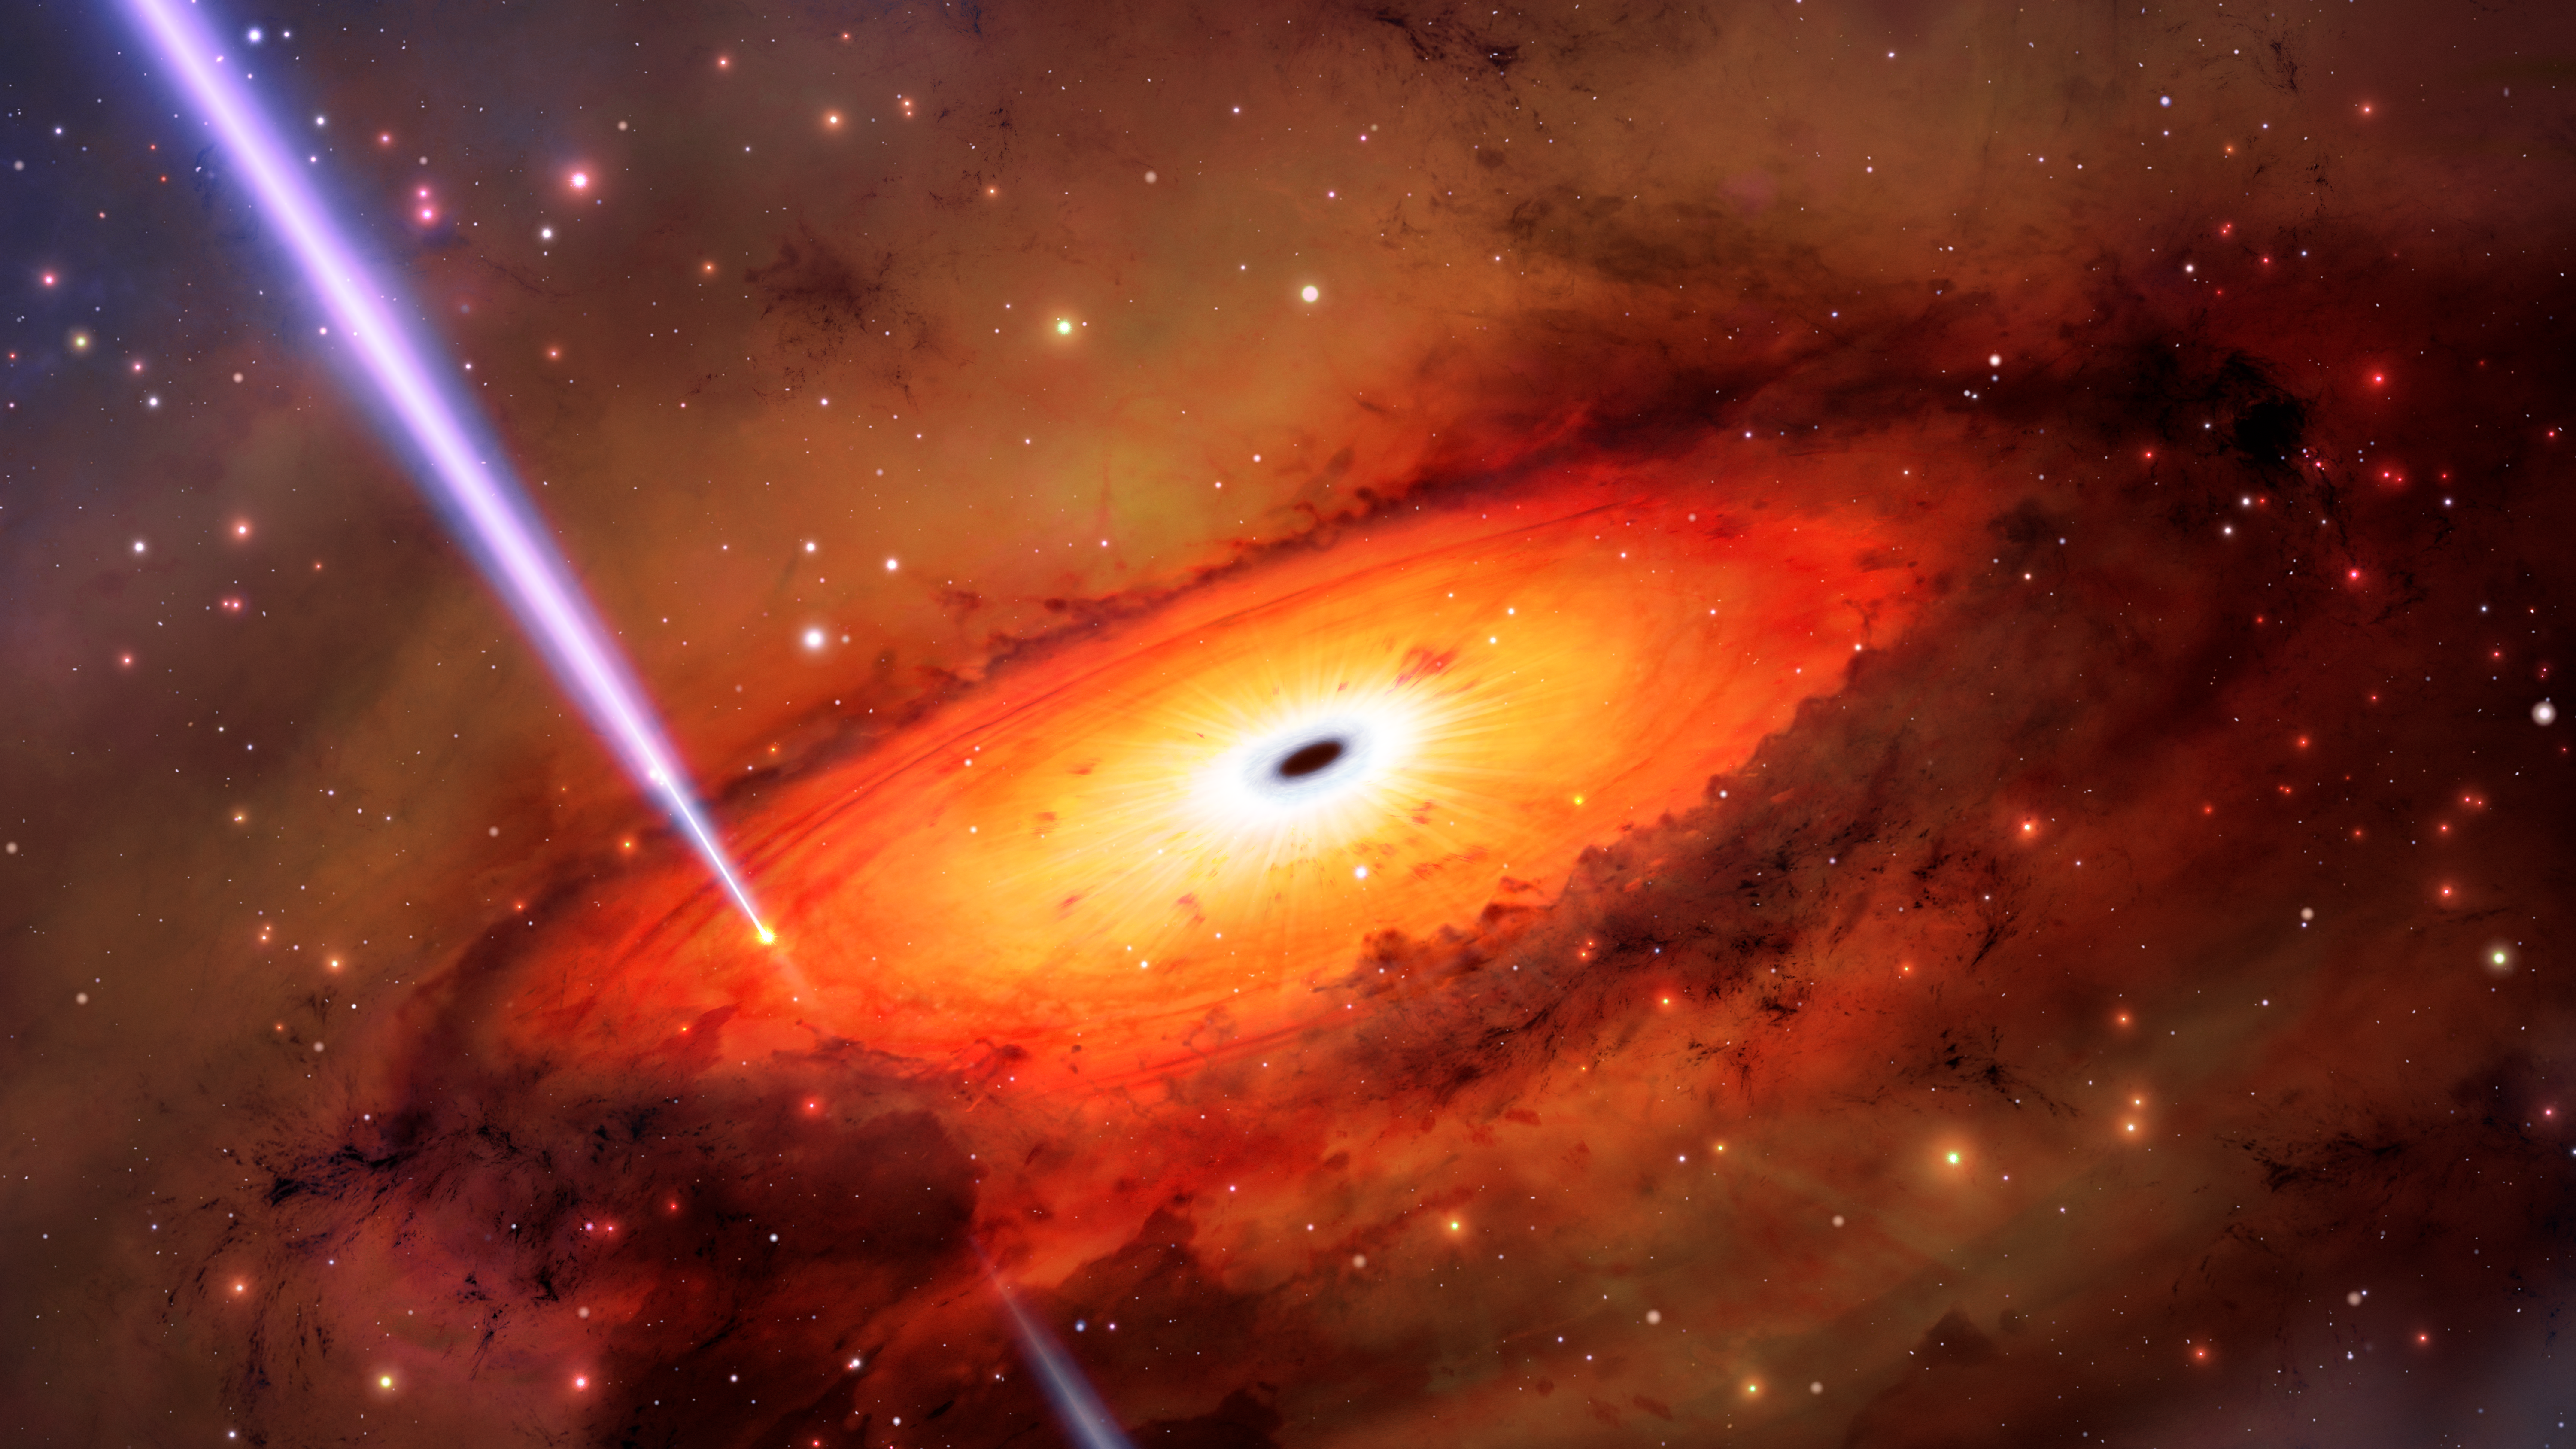

Artist’s Impression of a GRB

Astronomers studying a powerful gamma-ray burst (GRB) with the International Gemini Observatory, operated by NSF NOIRLab, may have observed a never-before-seen way to destroy a star. Unlike most GRBs, which are caused by exploding massive stars or the chance mergers of neutron stars, astronomers have concluded that this GRB came instead from the collision of stars or stellar remnants in the jam-packed environment surrounding a supermassive black hole at the core of an ancient galaxy.

Credit: International Gemini Observatory/NOIRLab/NSF/AURA/M. Garlick/M. Zamani